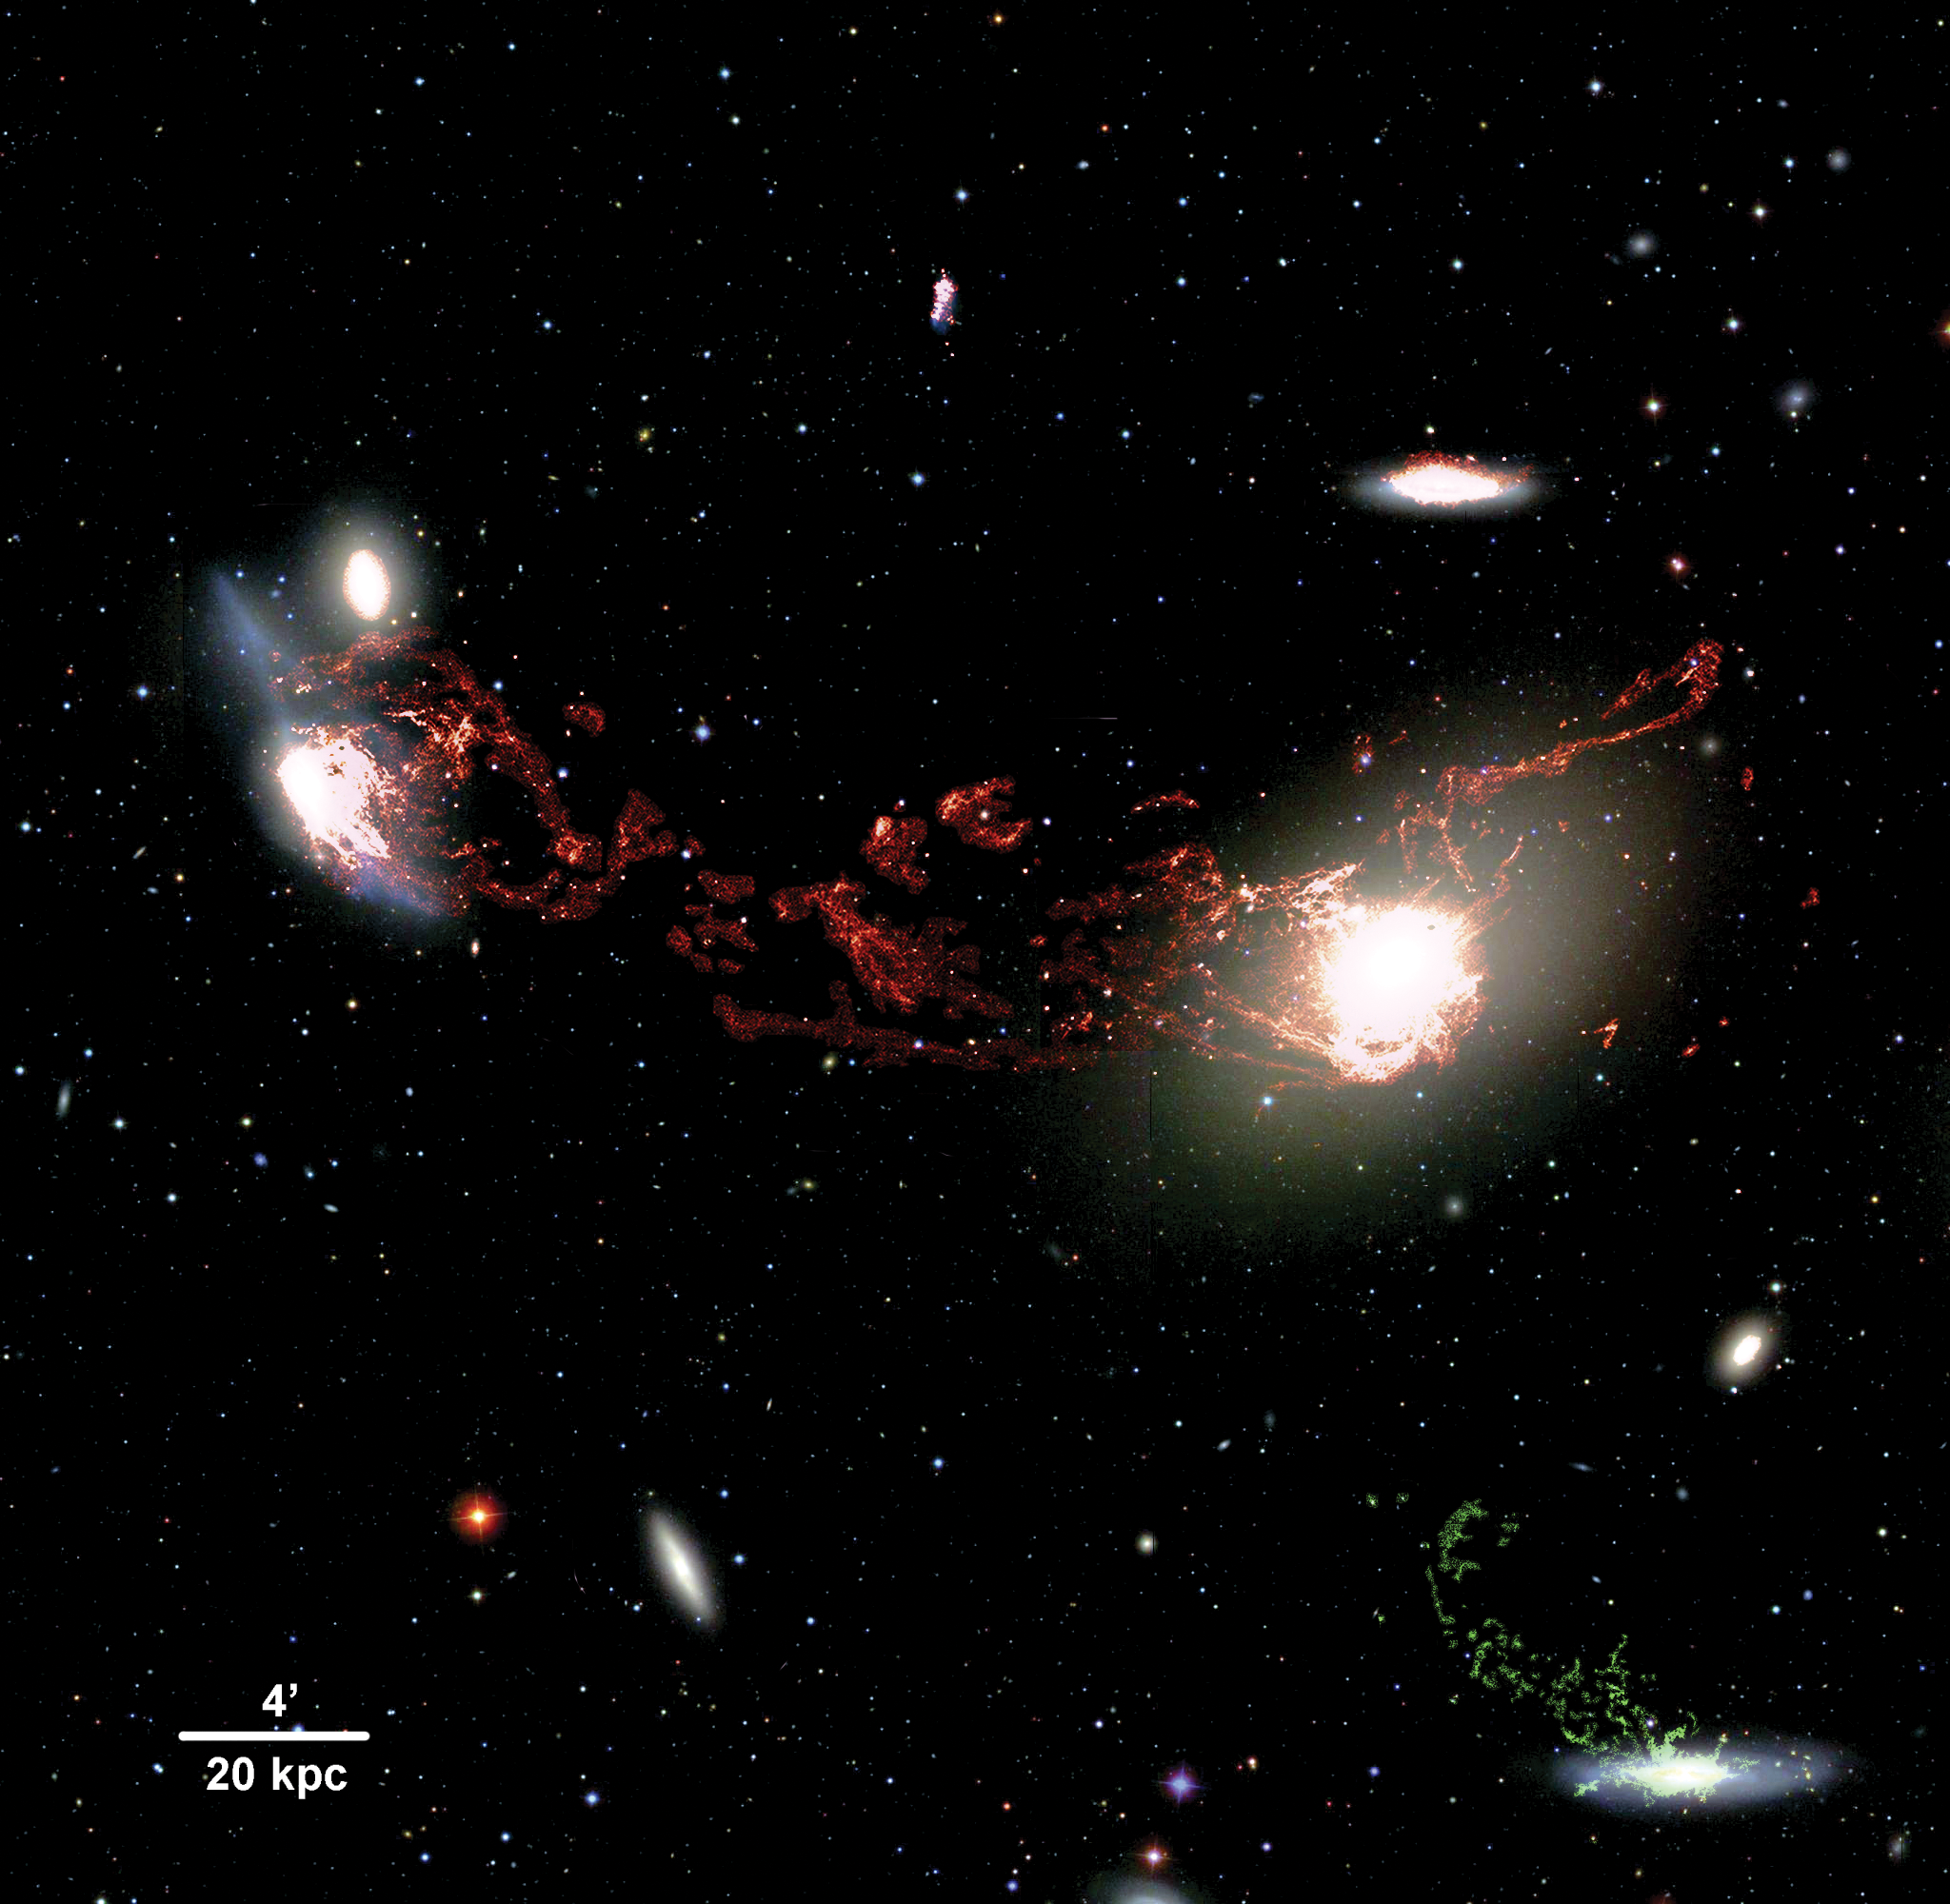

M86-NGC 4438 complex

A deep new image of part of the Virgo cluster has revealed monumental tendrils of ionized hydrogen gas 400,000 light-years long connecting the elliptical galaxy M86 (right) and the disturbed spiral galaxy NGC 4438 (left). Taken with the wide-field Mosaic imager on the National Science Foundation’s Mayall 4-meter telescope at Kitt Peak National Observatory using a filter that reveals the light from Hydrogen-alpha emission, the image and related spectroscopic measurements of the filament provide striking evidence of a previously unsuspected high-speed collision between the two galaxies. The red filaments in the image show H-alpha emission with low velocities (similar to the velocities of the two colliding galaxies M86 and NGC 4438). The green filaments seen near the edge-on spiral galaxy in the lower right (NGC 4388) show H-alpha emission with much higher velocities, suggesting that this galaxy might not be related to M86.

Credit: Tomer Tal and Jeffrey Kenney/Yale University and NOAO/AURA/NSF